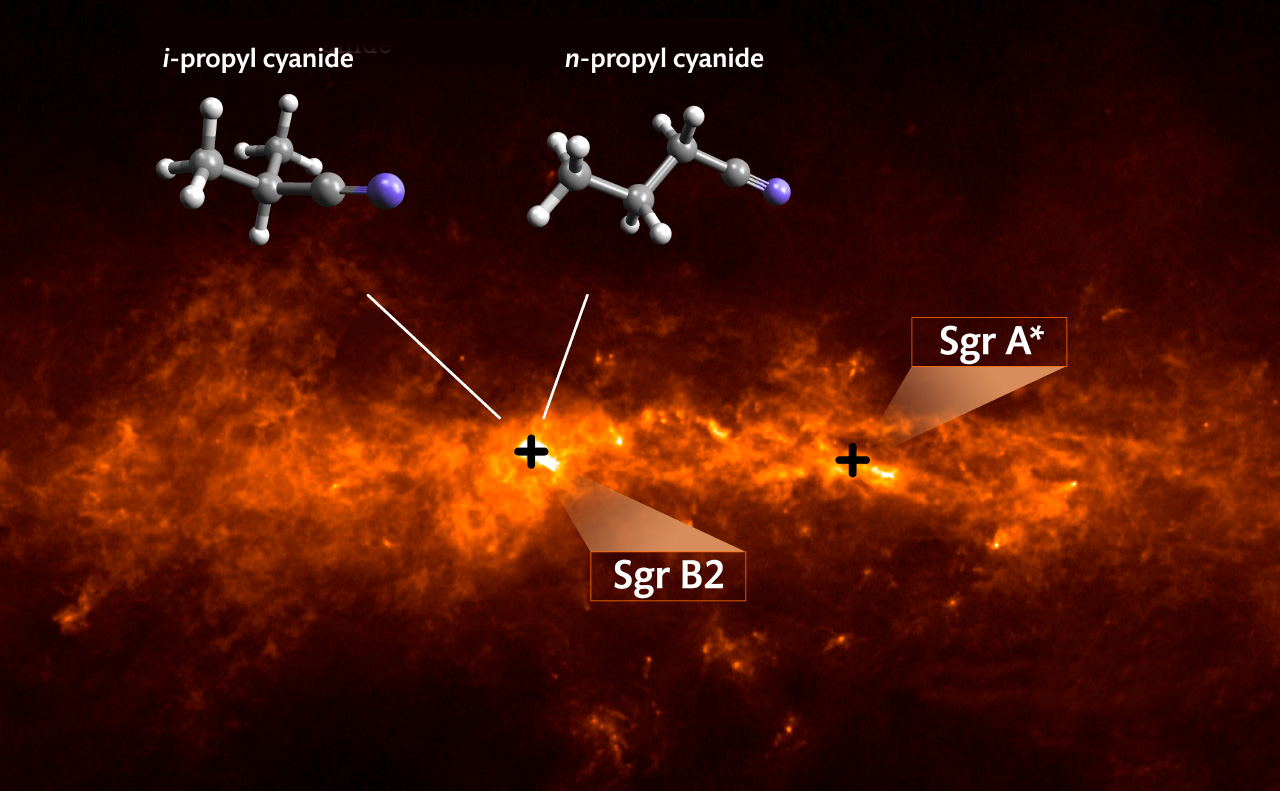

Dust and molecules in the central region of our Galaxy

Dust and molecules in the central region of our Galaxy: The background image shows the dust emission in a combination of data obtained with the APEX telescope and the Planck space observatory at a wavelength around 860 micrometers. The organic molecule iso-propyl cyanide with a branched carbon backbone (i-C3H7CN, left) as well as its straight-chain isomer normal-propyl cyanide (n-C3H7CN, right) were both detected with the Atacama Large Millimeter/submillimeter Array in the star-forming region Sgr B2, about 300 light years away from the Galactic center Sgr A*.

Credit: MPIfR/A. Weiß (background image), University of Cologne/M. Koerber (molecular models), MPIfR/A. Belloche (montage)